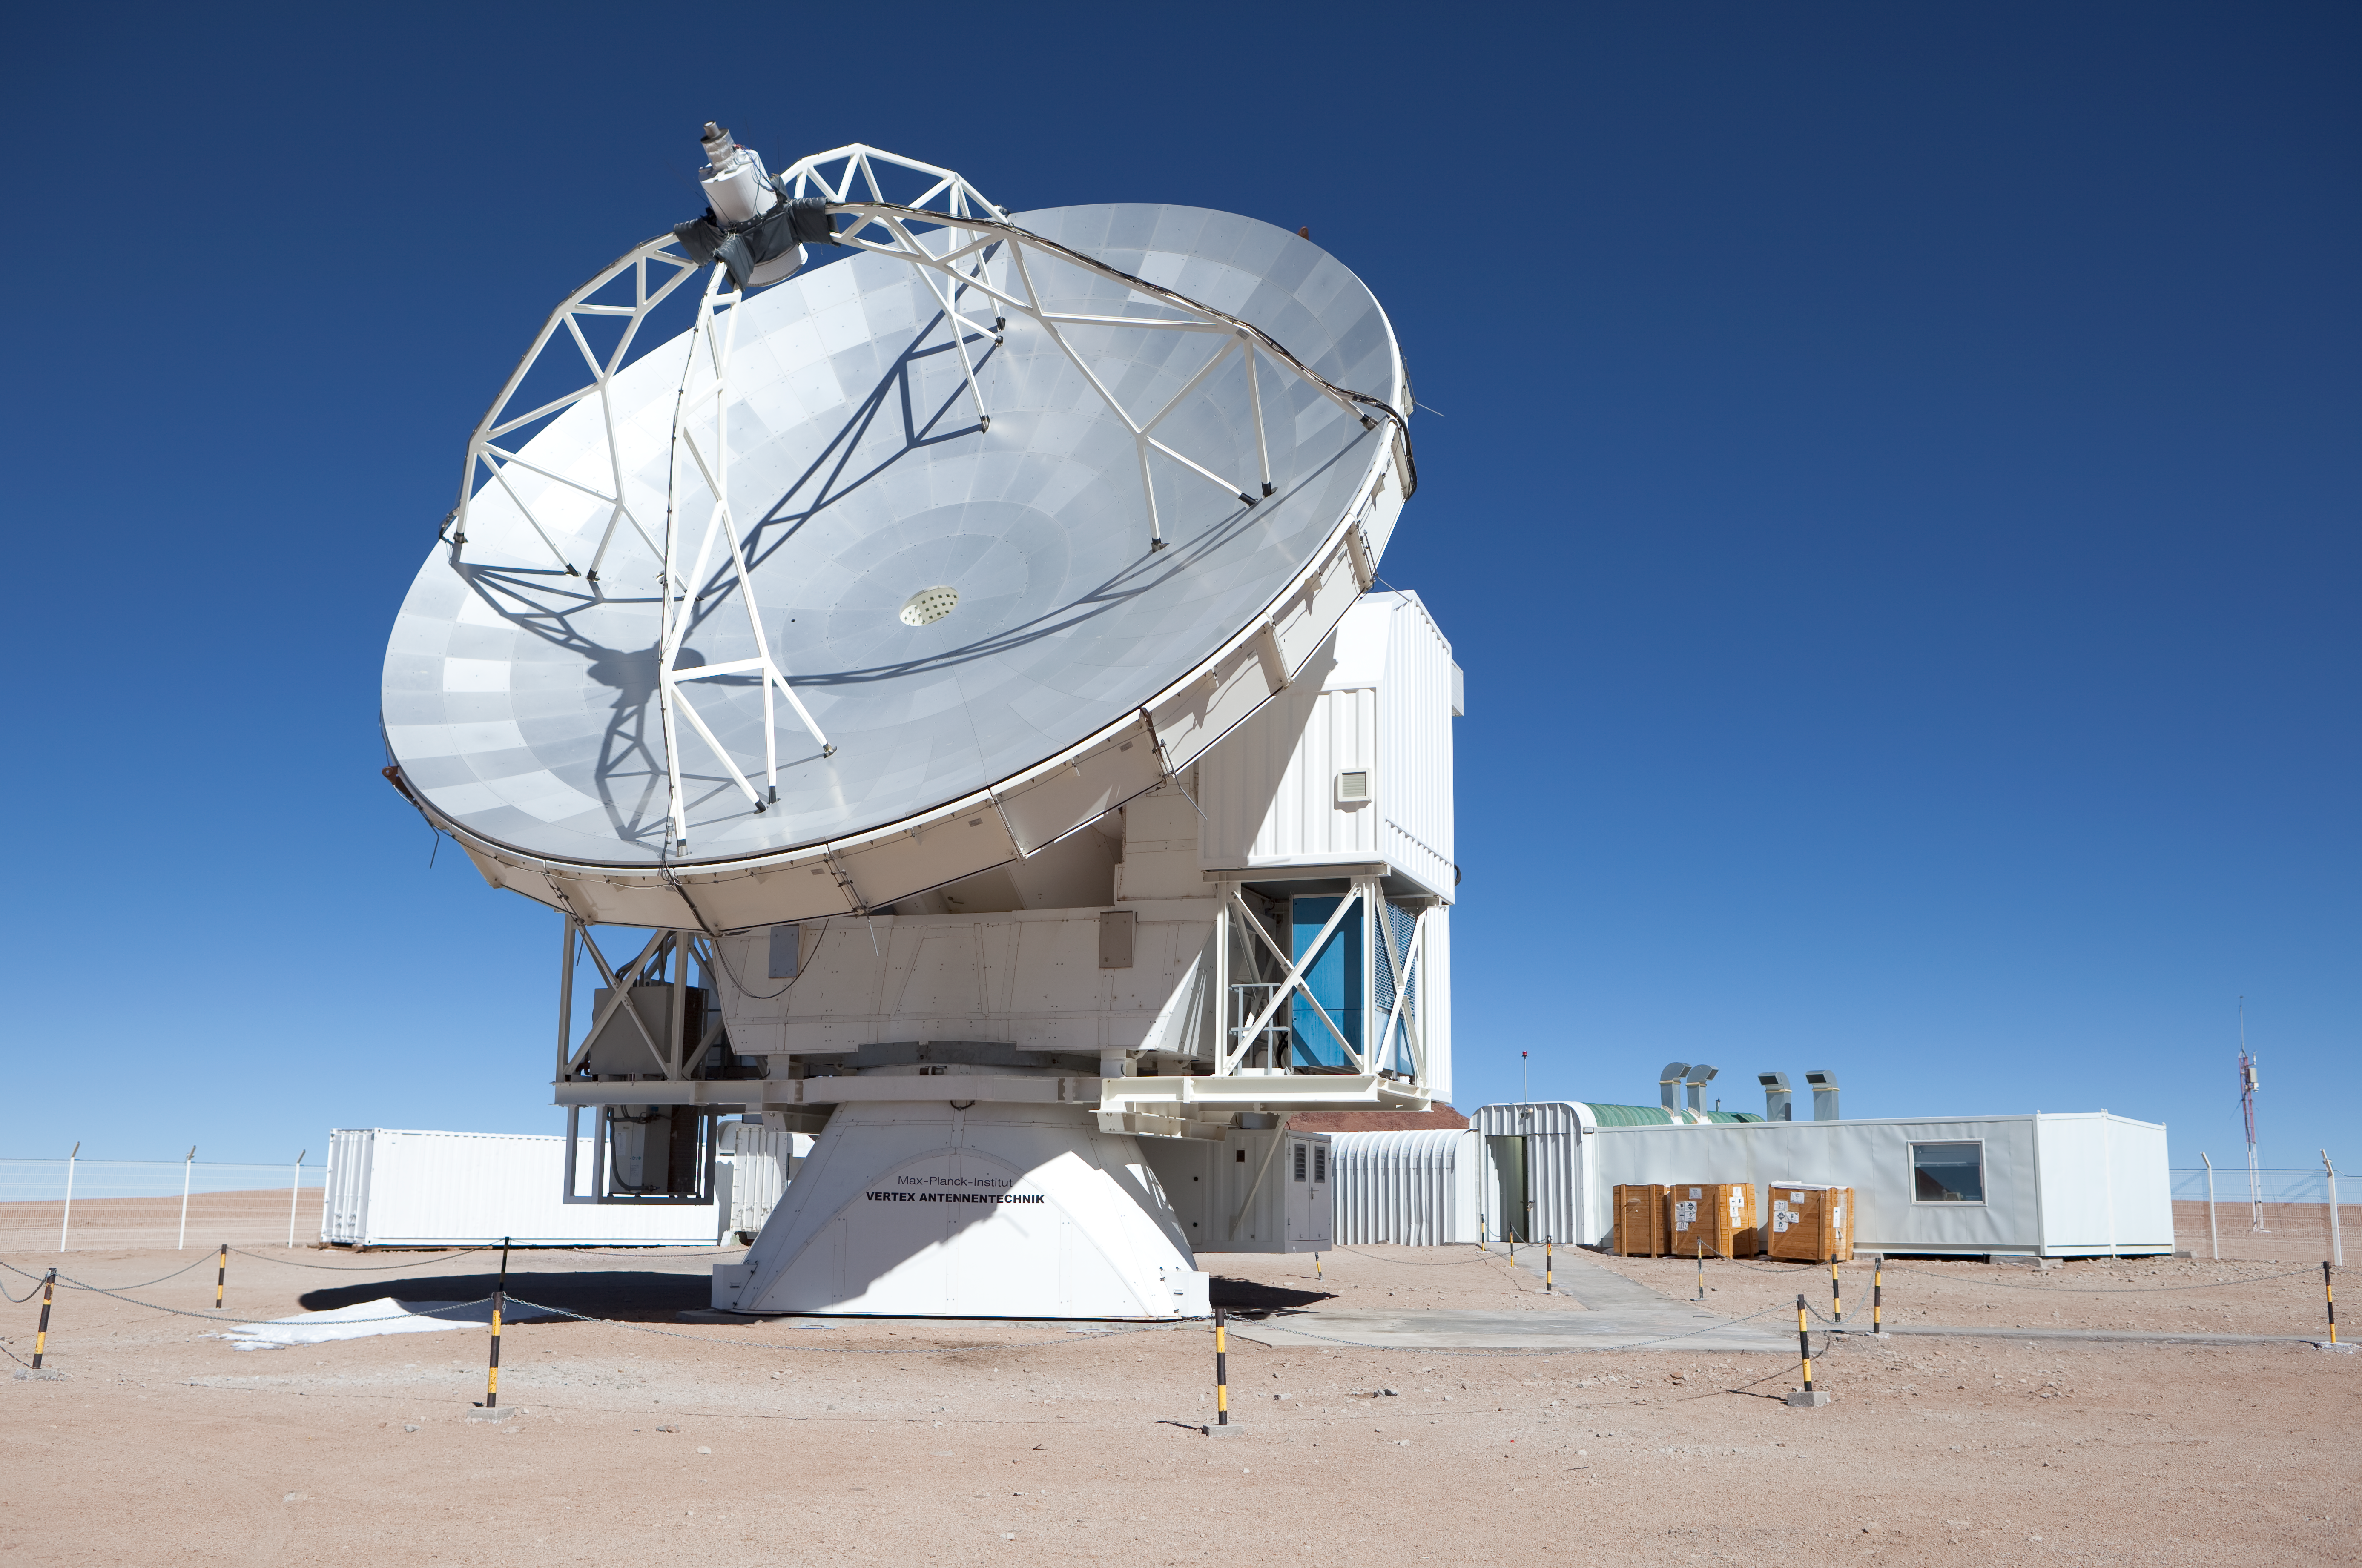

APEX antenna

The APEX antenna. APEX, the Atacama Pathfinder Experiment, is a collaboration between Max Planck Institut für Radioastronomie (MPIfR), Onsala Space Observatory (OSO), and the European Southern Observatory (ESO) at to construct and operate a modified ALMA prototype antenna as a single dish on the high altitude site of Llano Chajnantor in Chile. Observing with APEX will allow for the study of warm and cold dust in starforming regions both in the Milky Way and in distant galaxies in the young universe. Issues like the vast scales of the structure of the Universe down to the physics and chemistry of comets will be addressed. This image was obtained in March 2009.

Credit: ESO